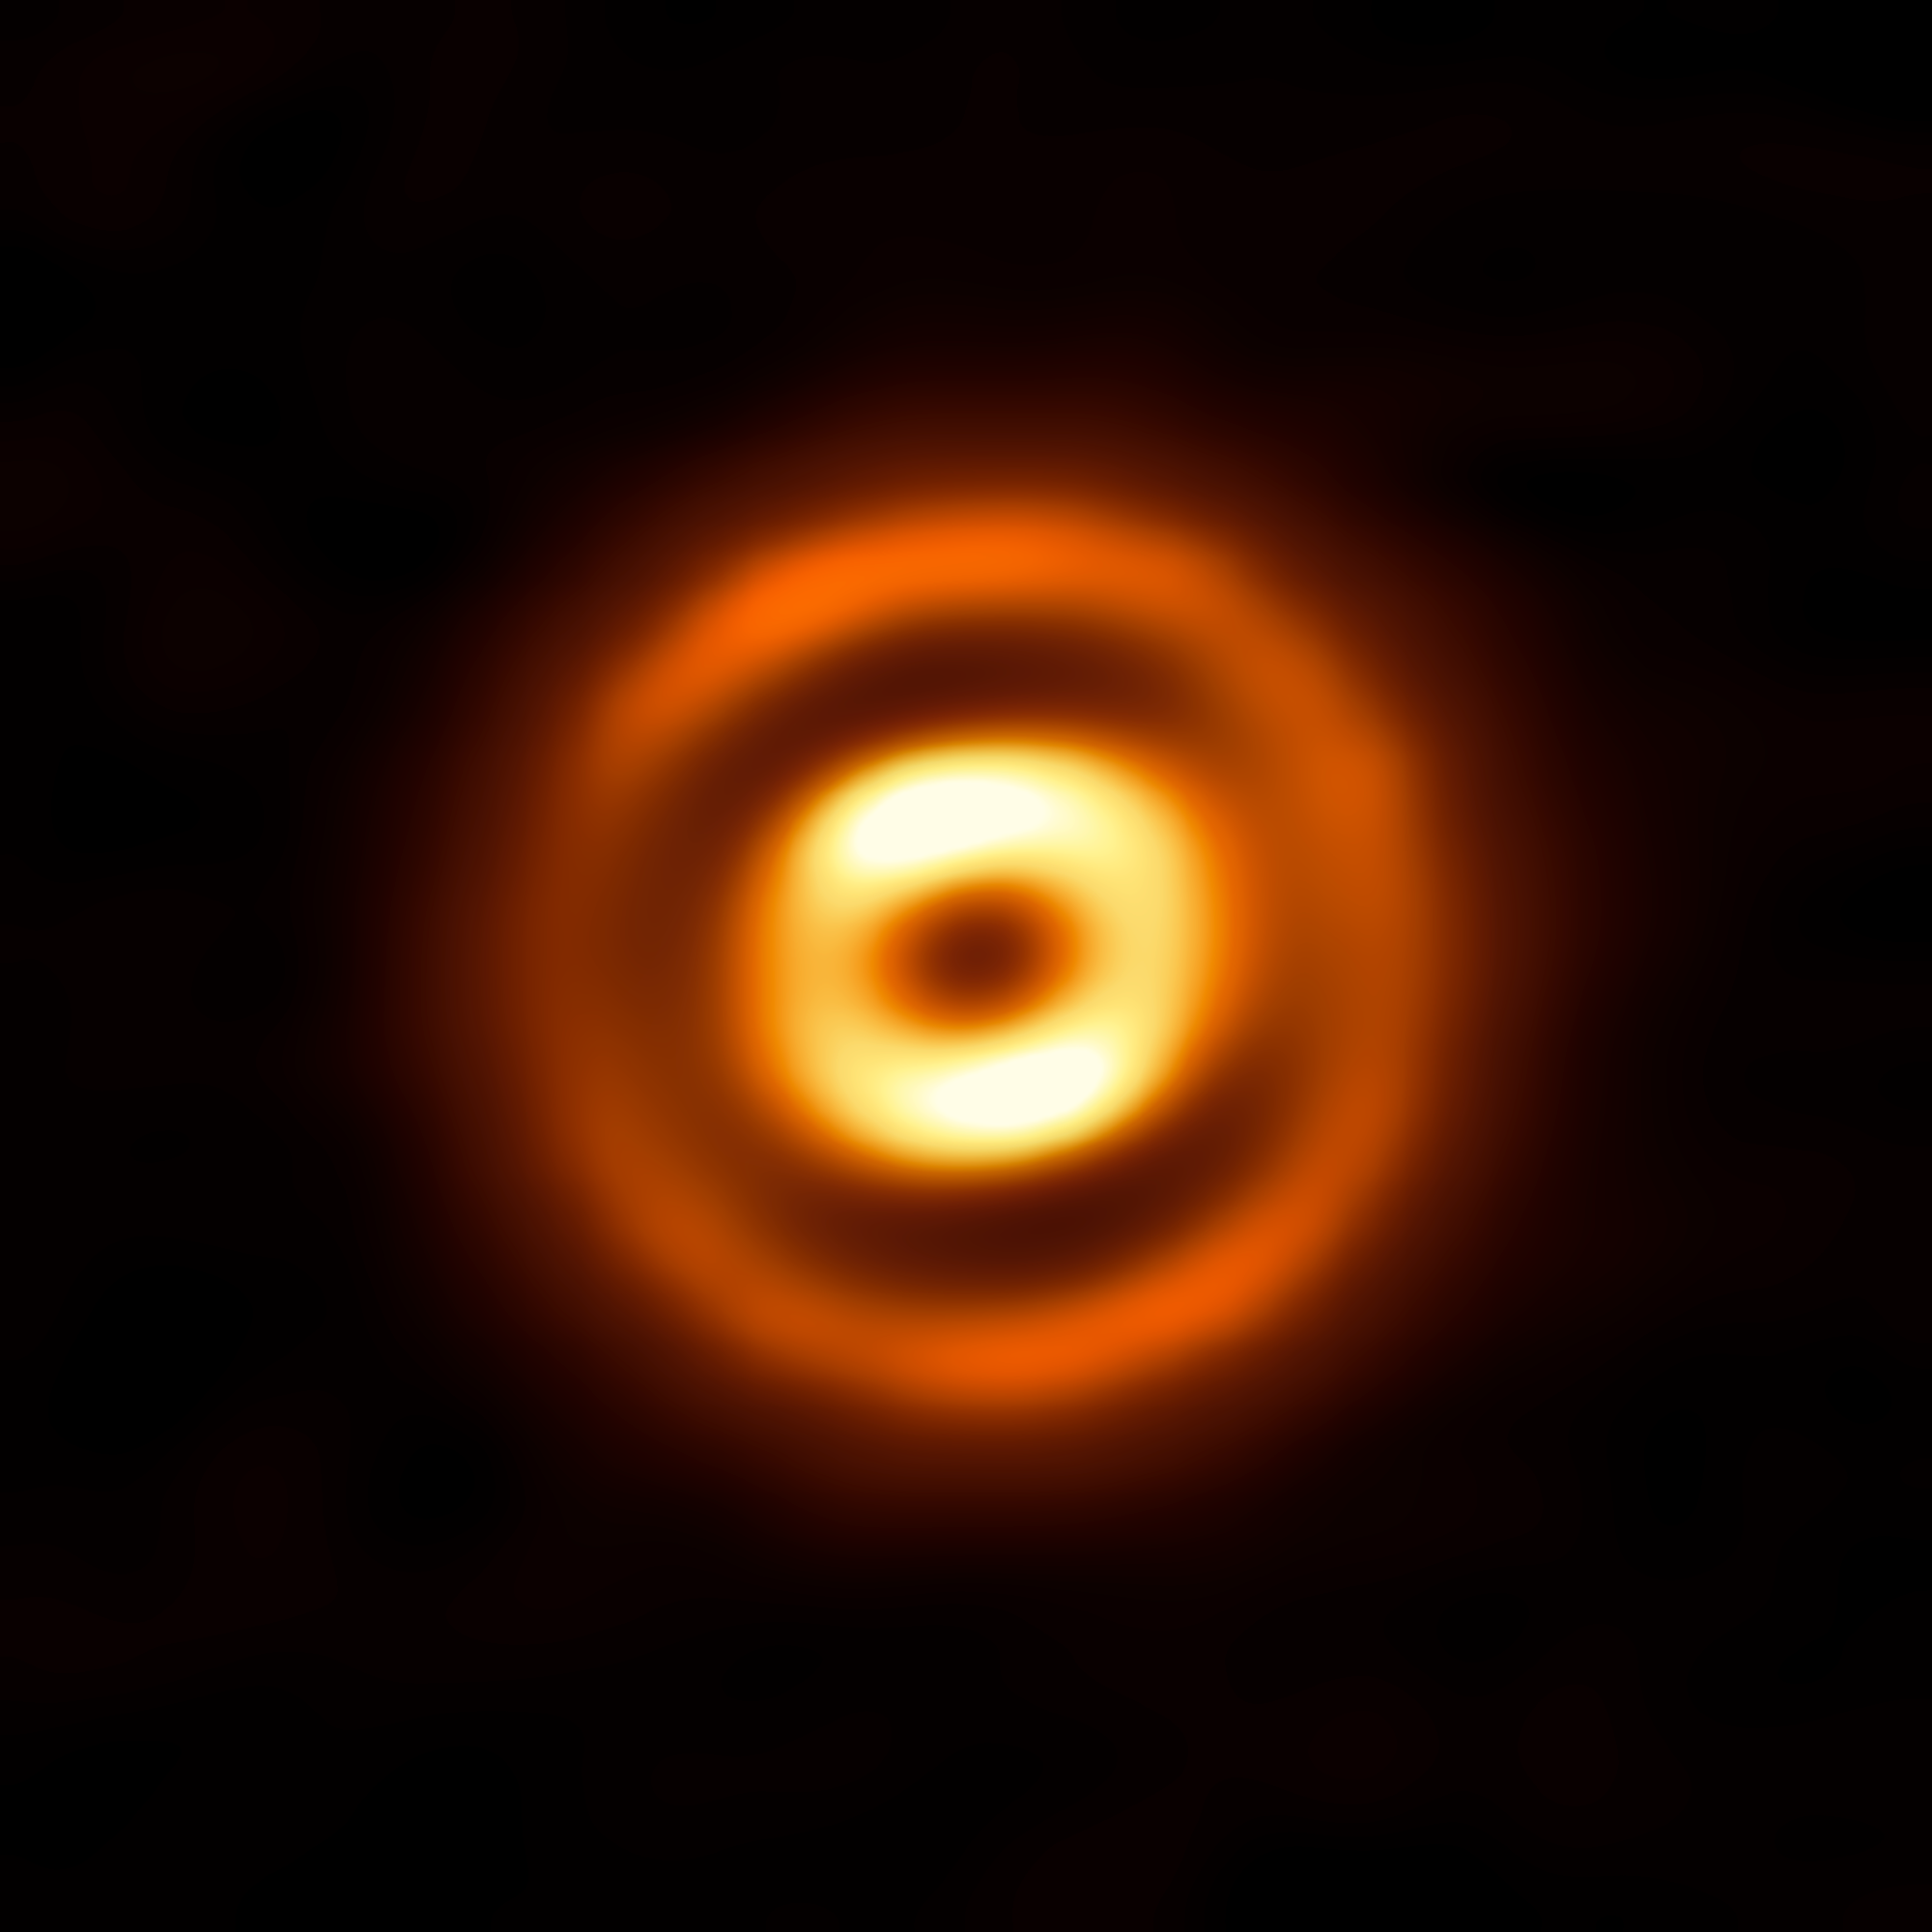

Spring Cleaning in an Infant Star System

This image depicts the dusty disc encircling the young, isolated star HD 169142. The Atacama Large Millimeter/submillimeter Array (ALMA) imaged this disc in high resolution by picking up faint signals from its constituent millimetre-sized dust grains. The vivid rings are thick bands of dust, separated by deep gaps.

Optimised to study the cold gas and dust of systems like HD 169142, ALMA’s sharp eyes have revealed the structure of many infant solar systems with similar cavities and gaps. A variety of theories have been proposed to explain them — such as turbulence caused by magnetorotational instability, or the fusing of dust grains — but the most plausible explanation is that these pronounced gaps were carved out by giant protoplanets.

When solar systems form gas and dust coalesce into planets. These planets then effectively spring clean their orbits, clearing them of gas and dust and herding the remaining material into well-defined bands. The deep gaps seen in this image are consistent with the presence of multiple protoplanets — a finding that agrees with other optical and infrared studies of the same system.

Observing such dusty protoplanetary discs with ALMA allows scientists to investigate the first steps of planet formation in a bid to unveil the evolutionary paths of these infant systems.

Credit: ALMA (ESO/NAOJ/NRAO)/ Fedele et al.